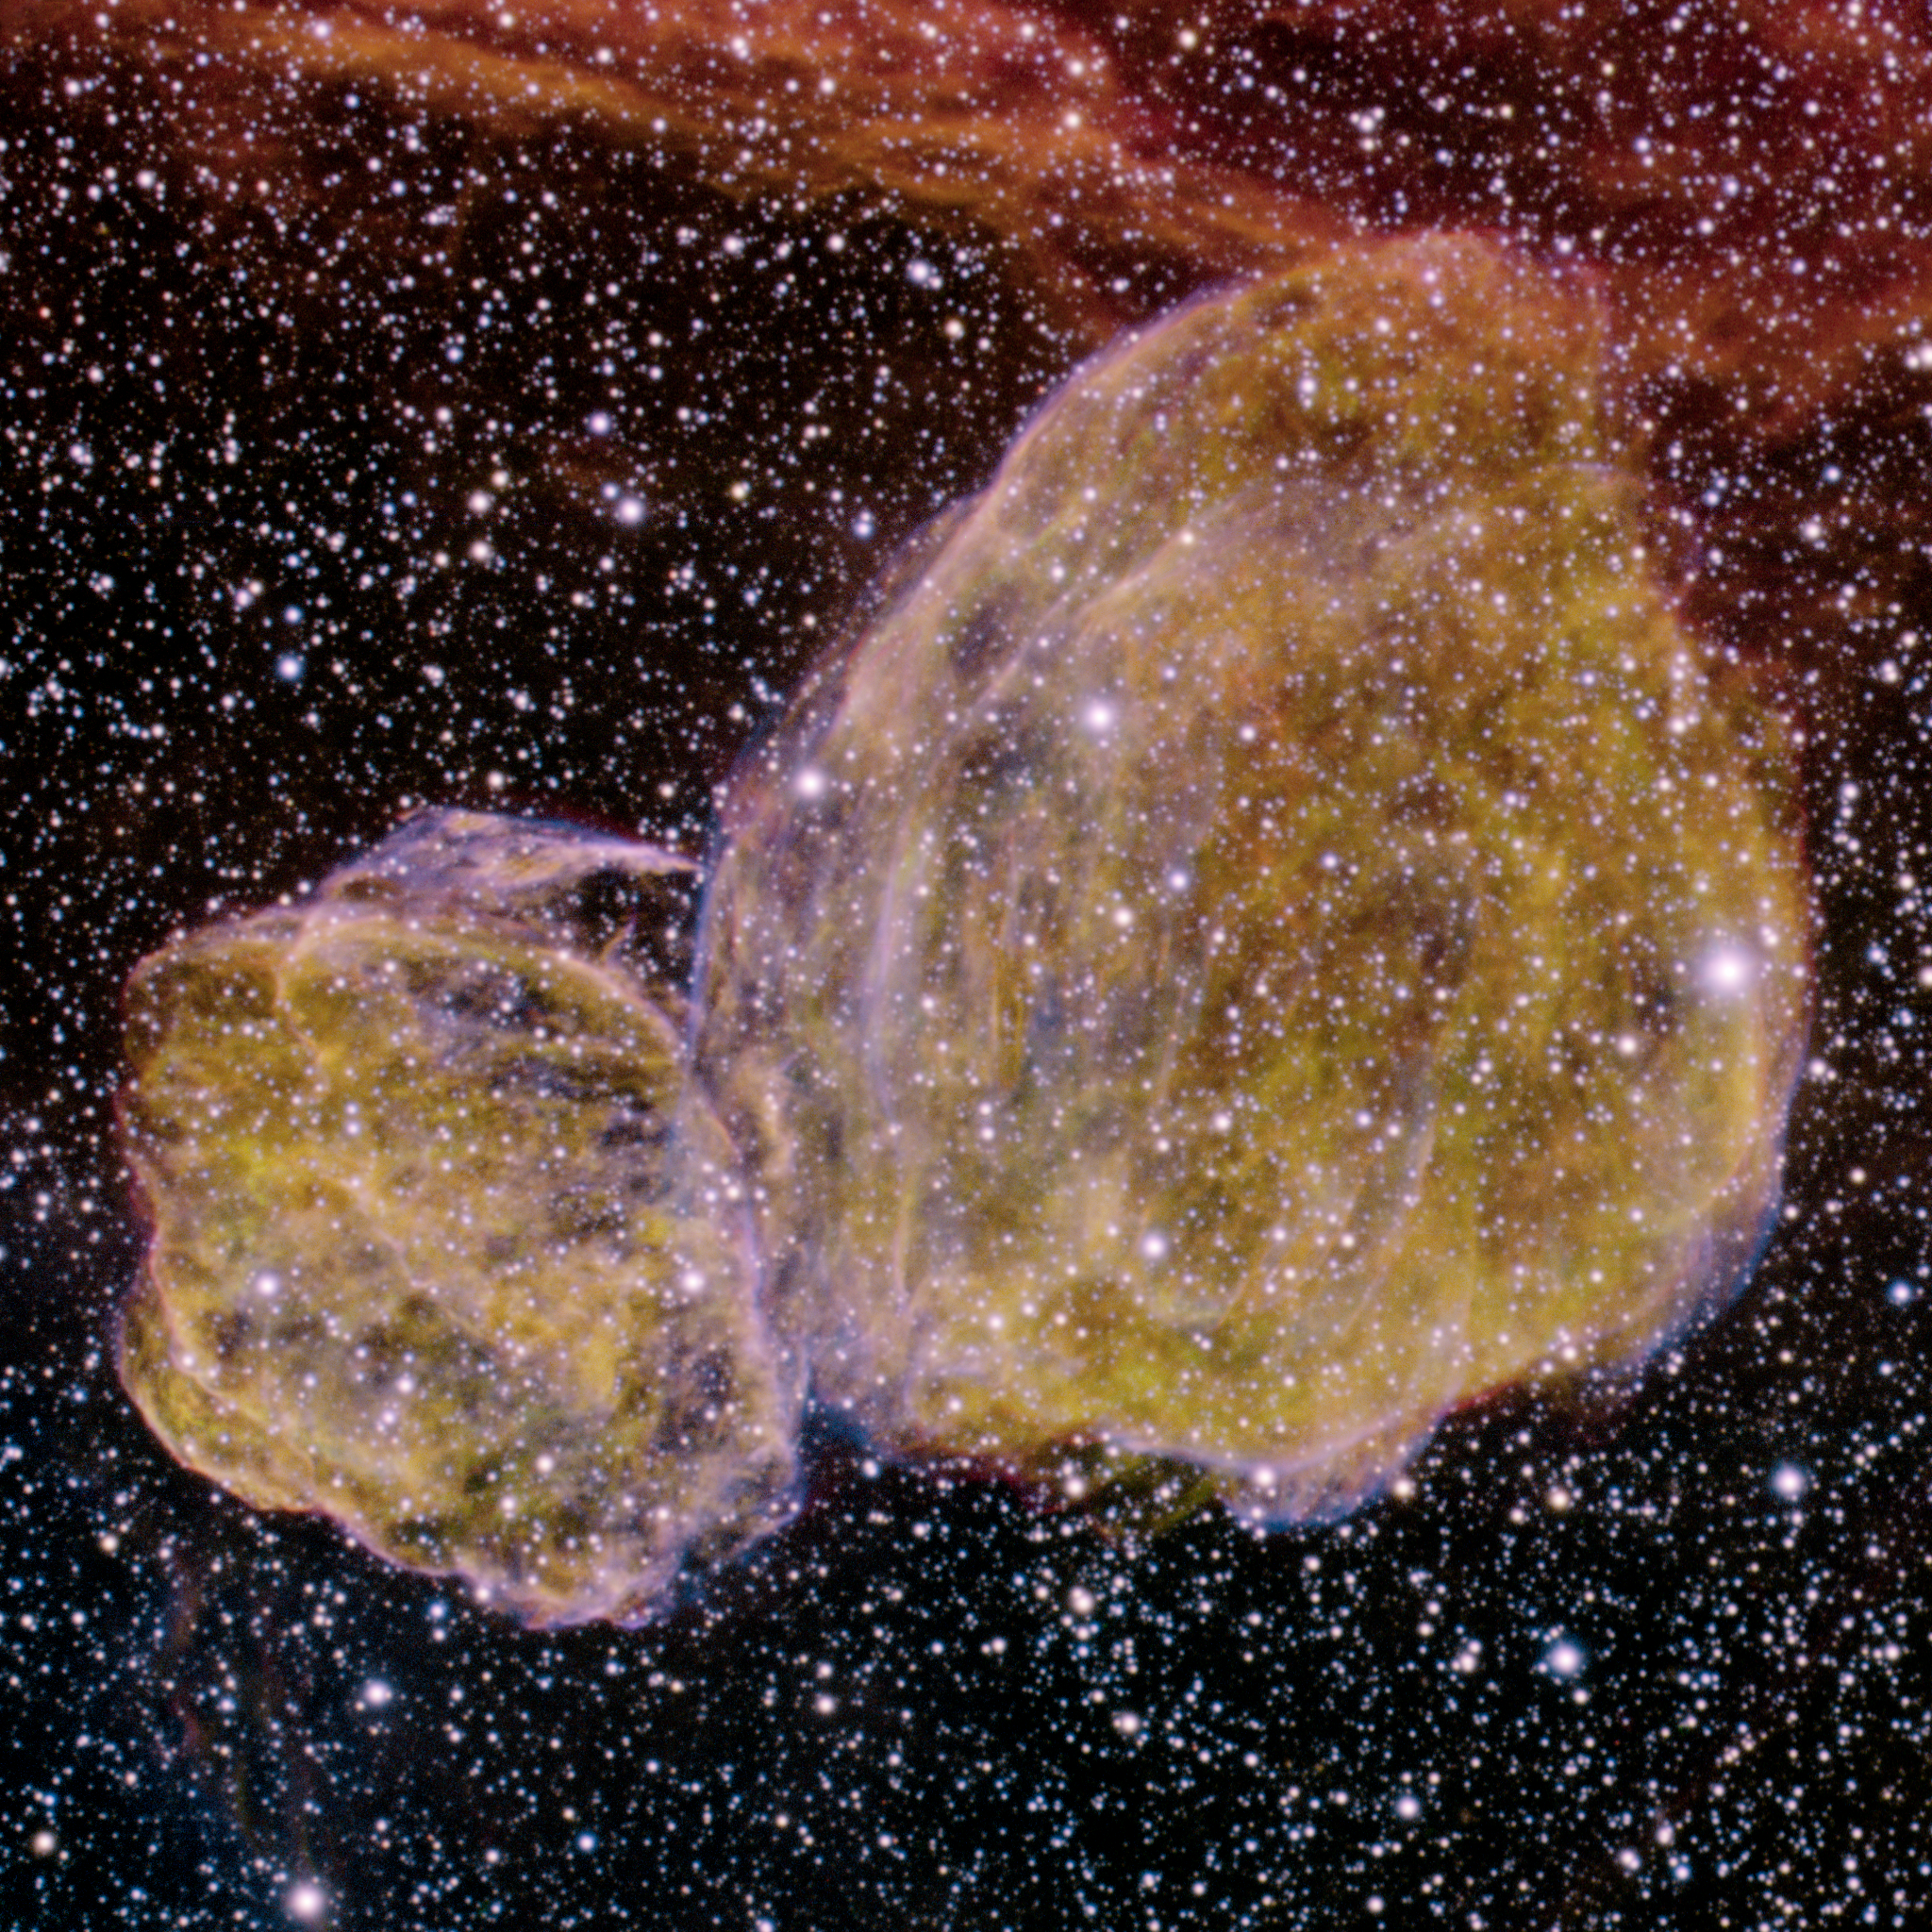

Supernova Remnant DEM L316

The Gemini South Multi-Object Spectrograph (GMOS) recently captured a dramatic image of a vast cloud complex named DEM L316 located in the Large Magellanic Cloud. The peanut-shaped nebula appears to be a single object, but the latest research indicates that it is really comprised of two distinct gas and dust clouds formed by different types of supernova explosions.

Credit: International Gemini Observatory/NOIRLab/NSF/AURA/P. Michaud, S. Fisher, R. Carrasco & T. Rector (Univ. of Alaska at Anchorage)